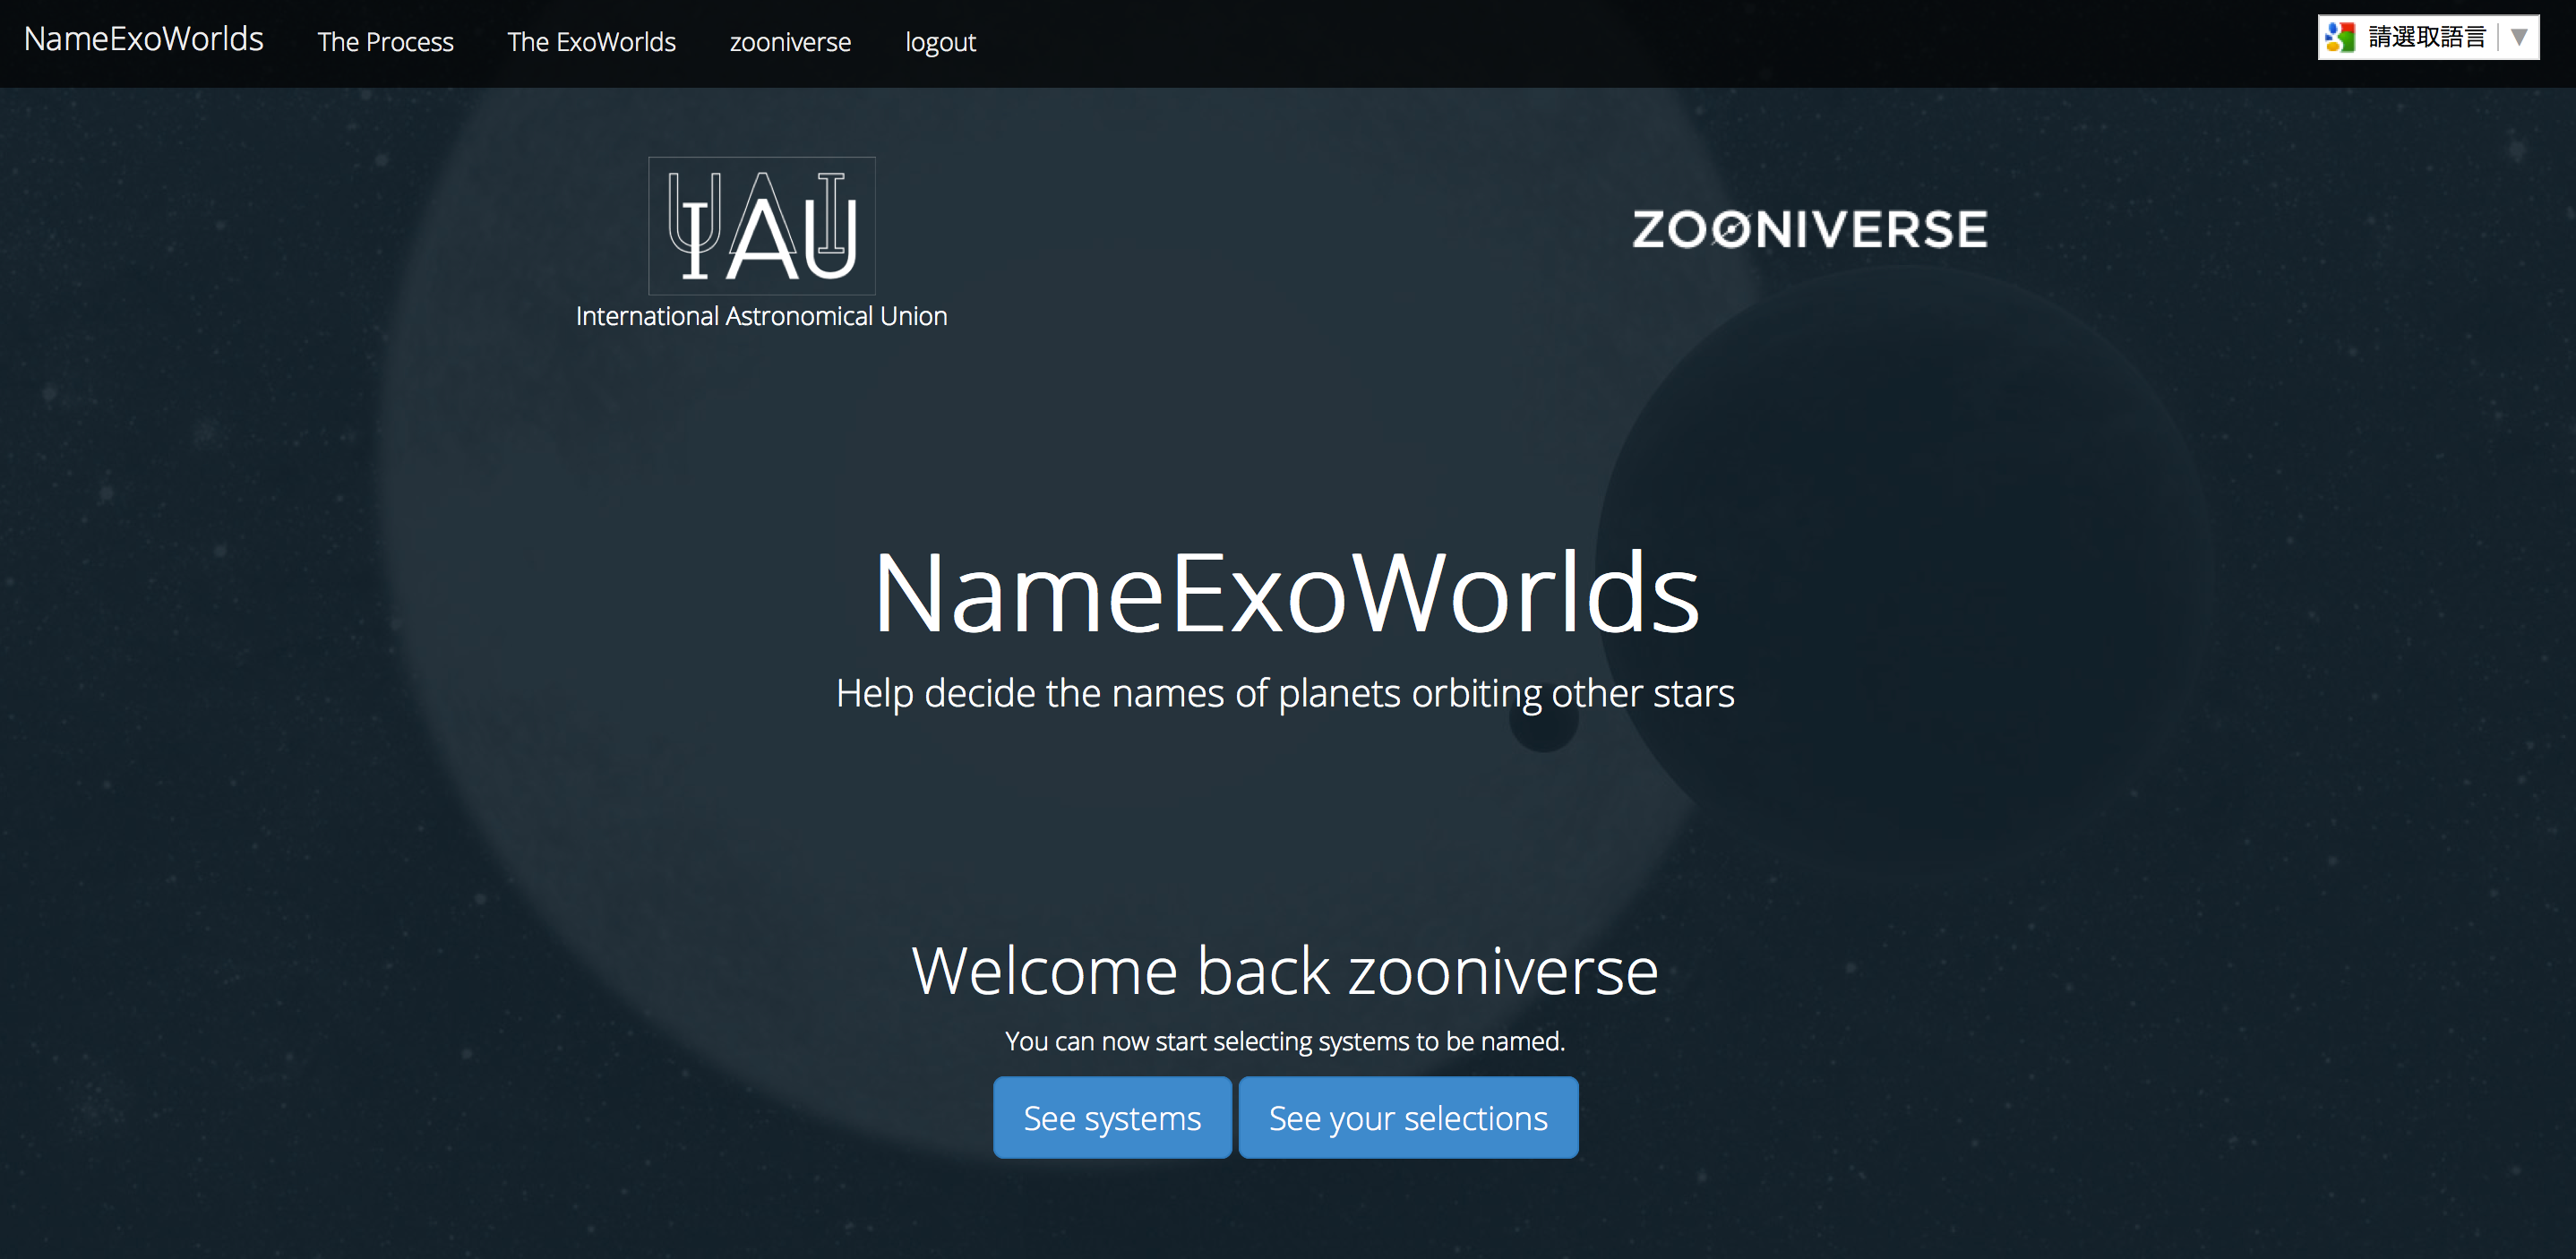

Screenshot from the NameExoWorlds web site

Screenshot from the NameExoWorlds web site

Credit: IAU